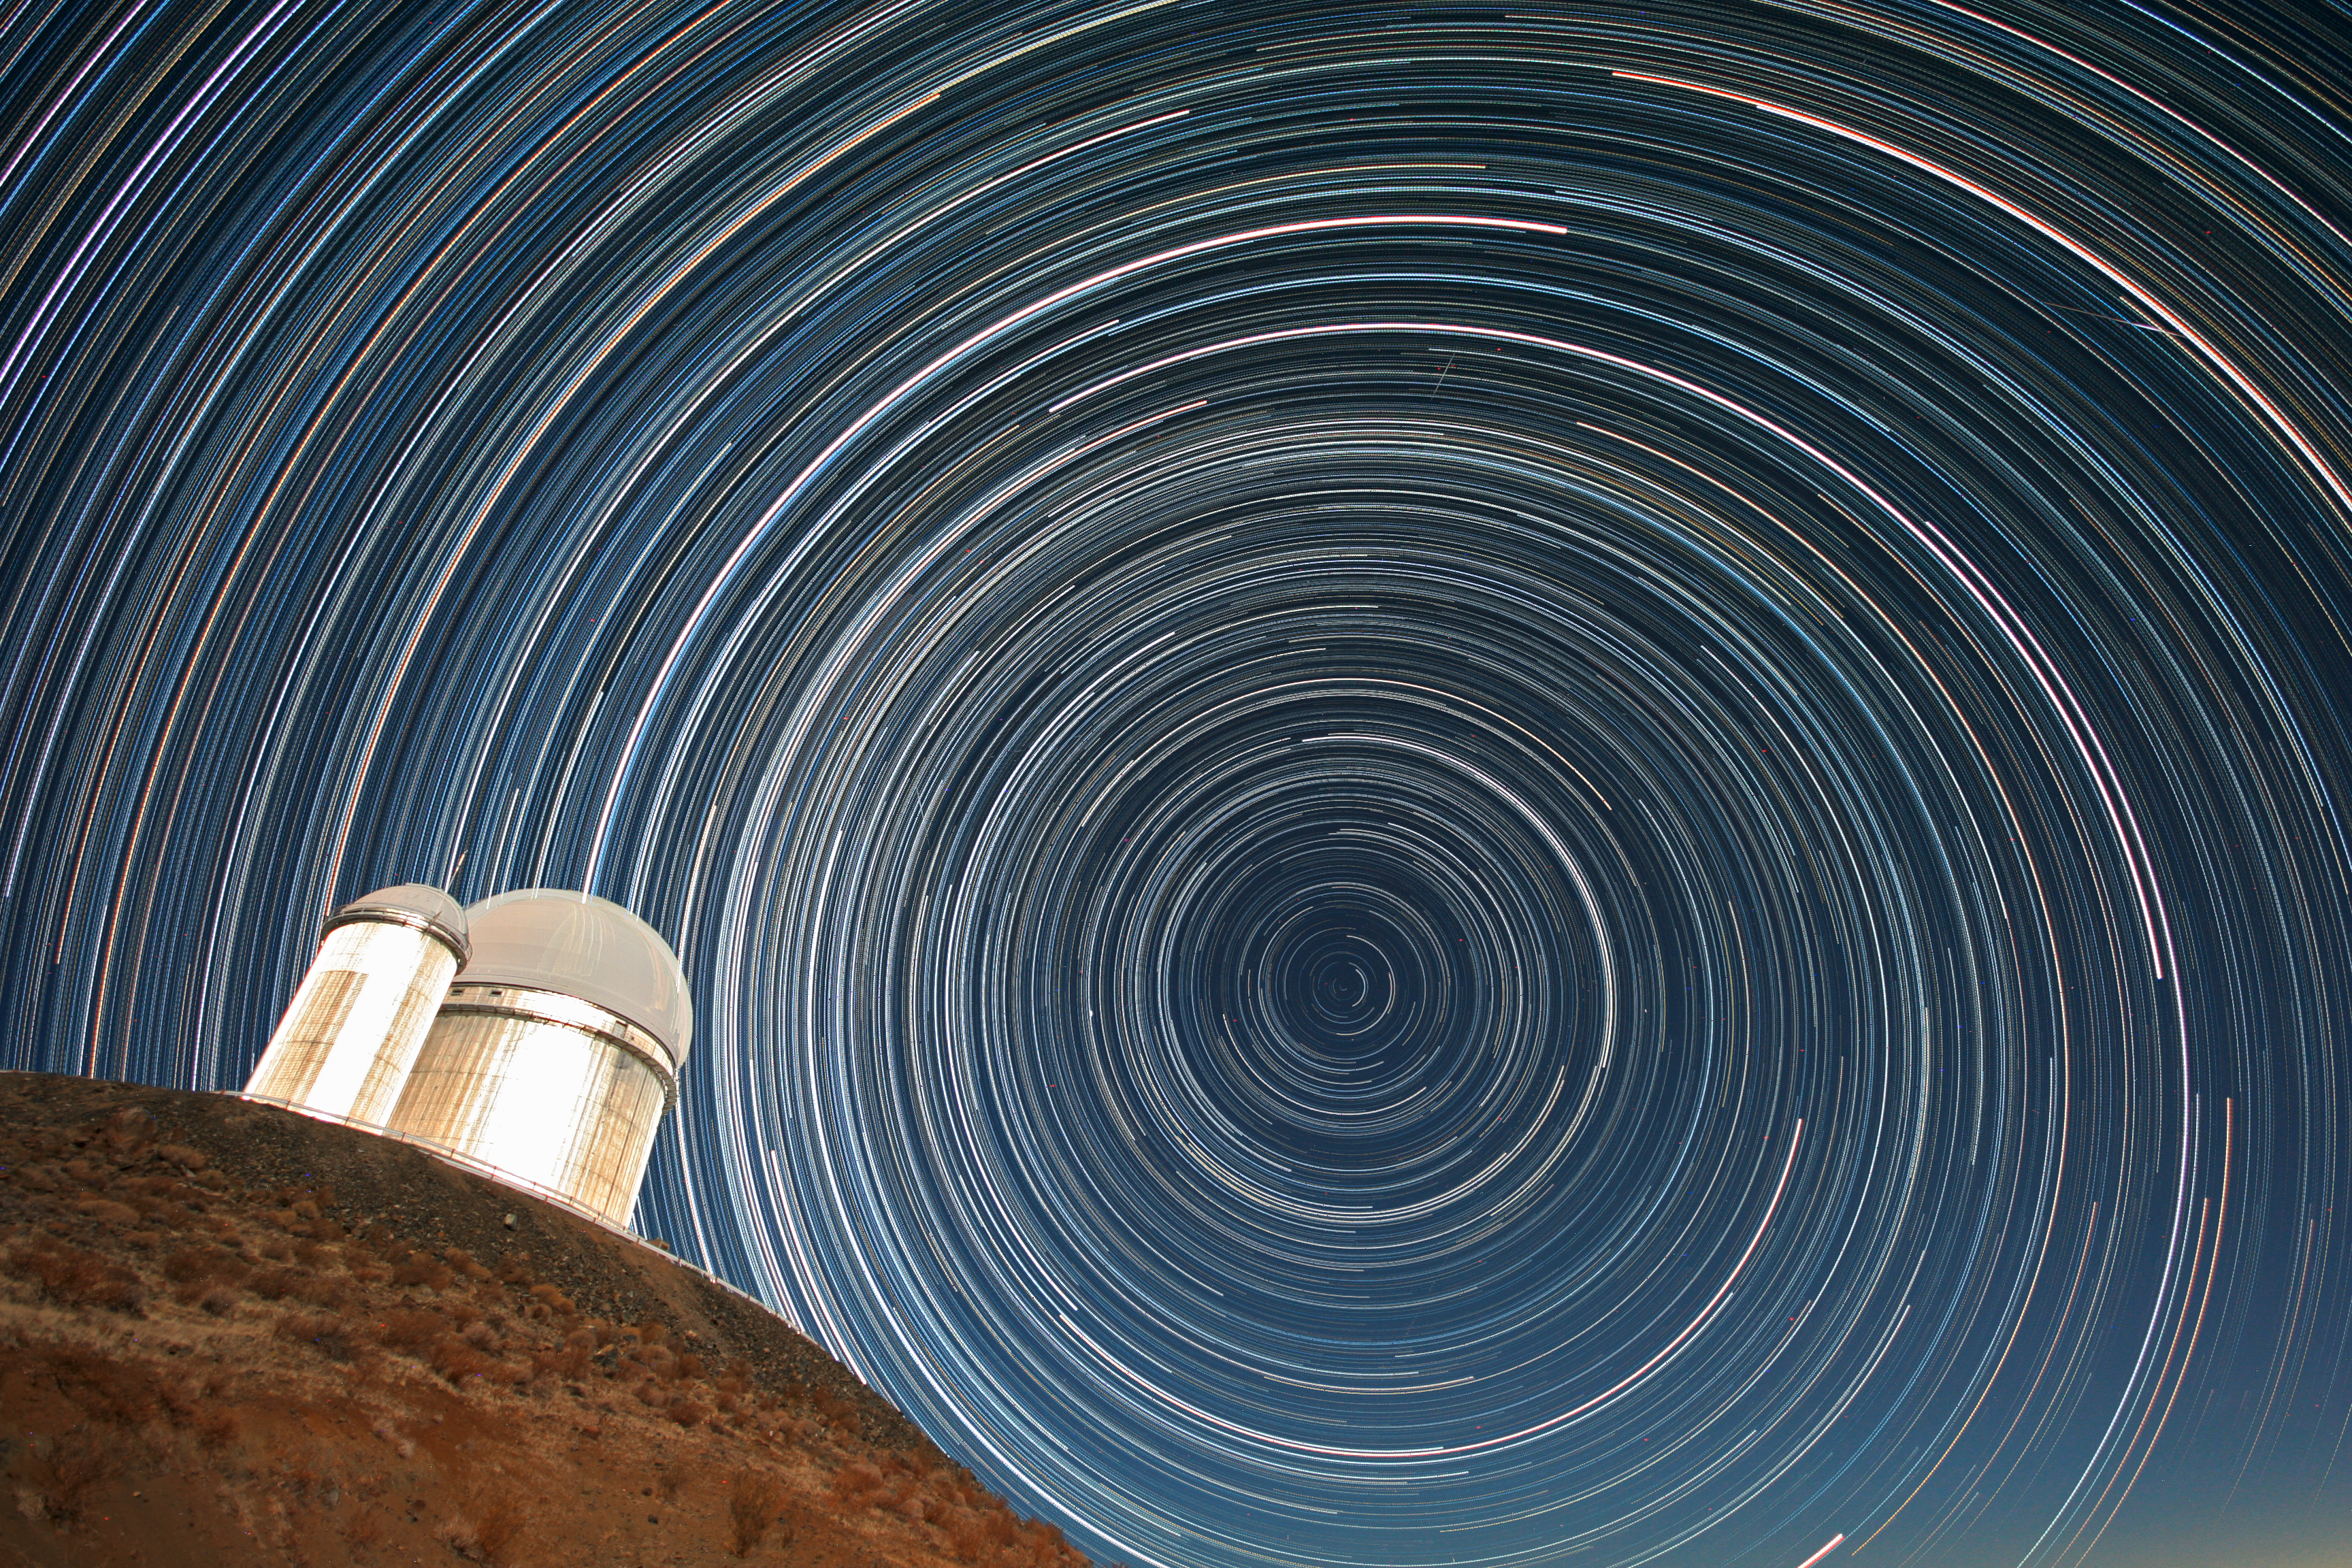

Star trails over the ESO 3.6-metre telescope

Star trails over the ESO 3.6-metre telescope, which hosts HARPS, the High Accuracy Radial velocity Planet Searcher, the world's foremost exoplanet hunter. This image comes from Your ESO Pictures Flickr Group, where anyone can submit photos connected with ESO.

Credit: ESO/A.Santerne